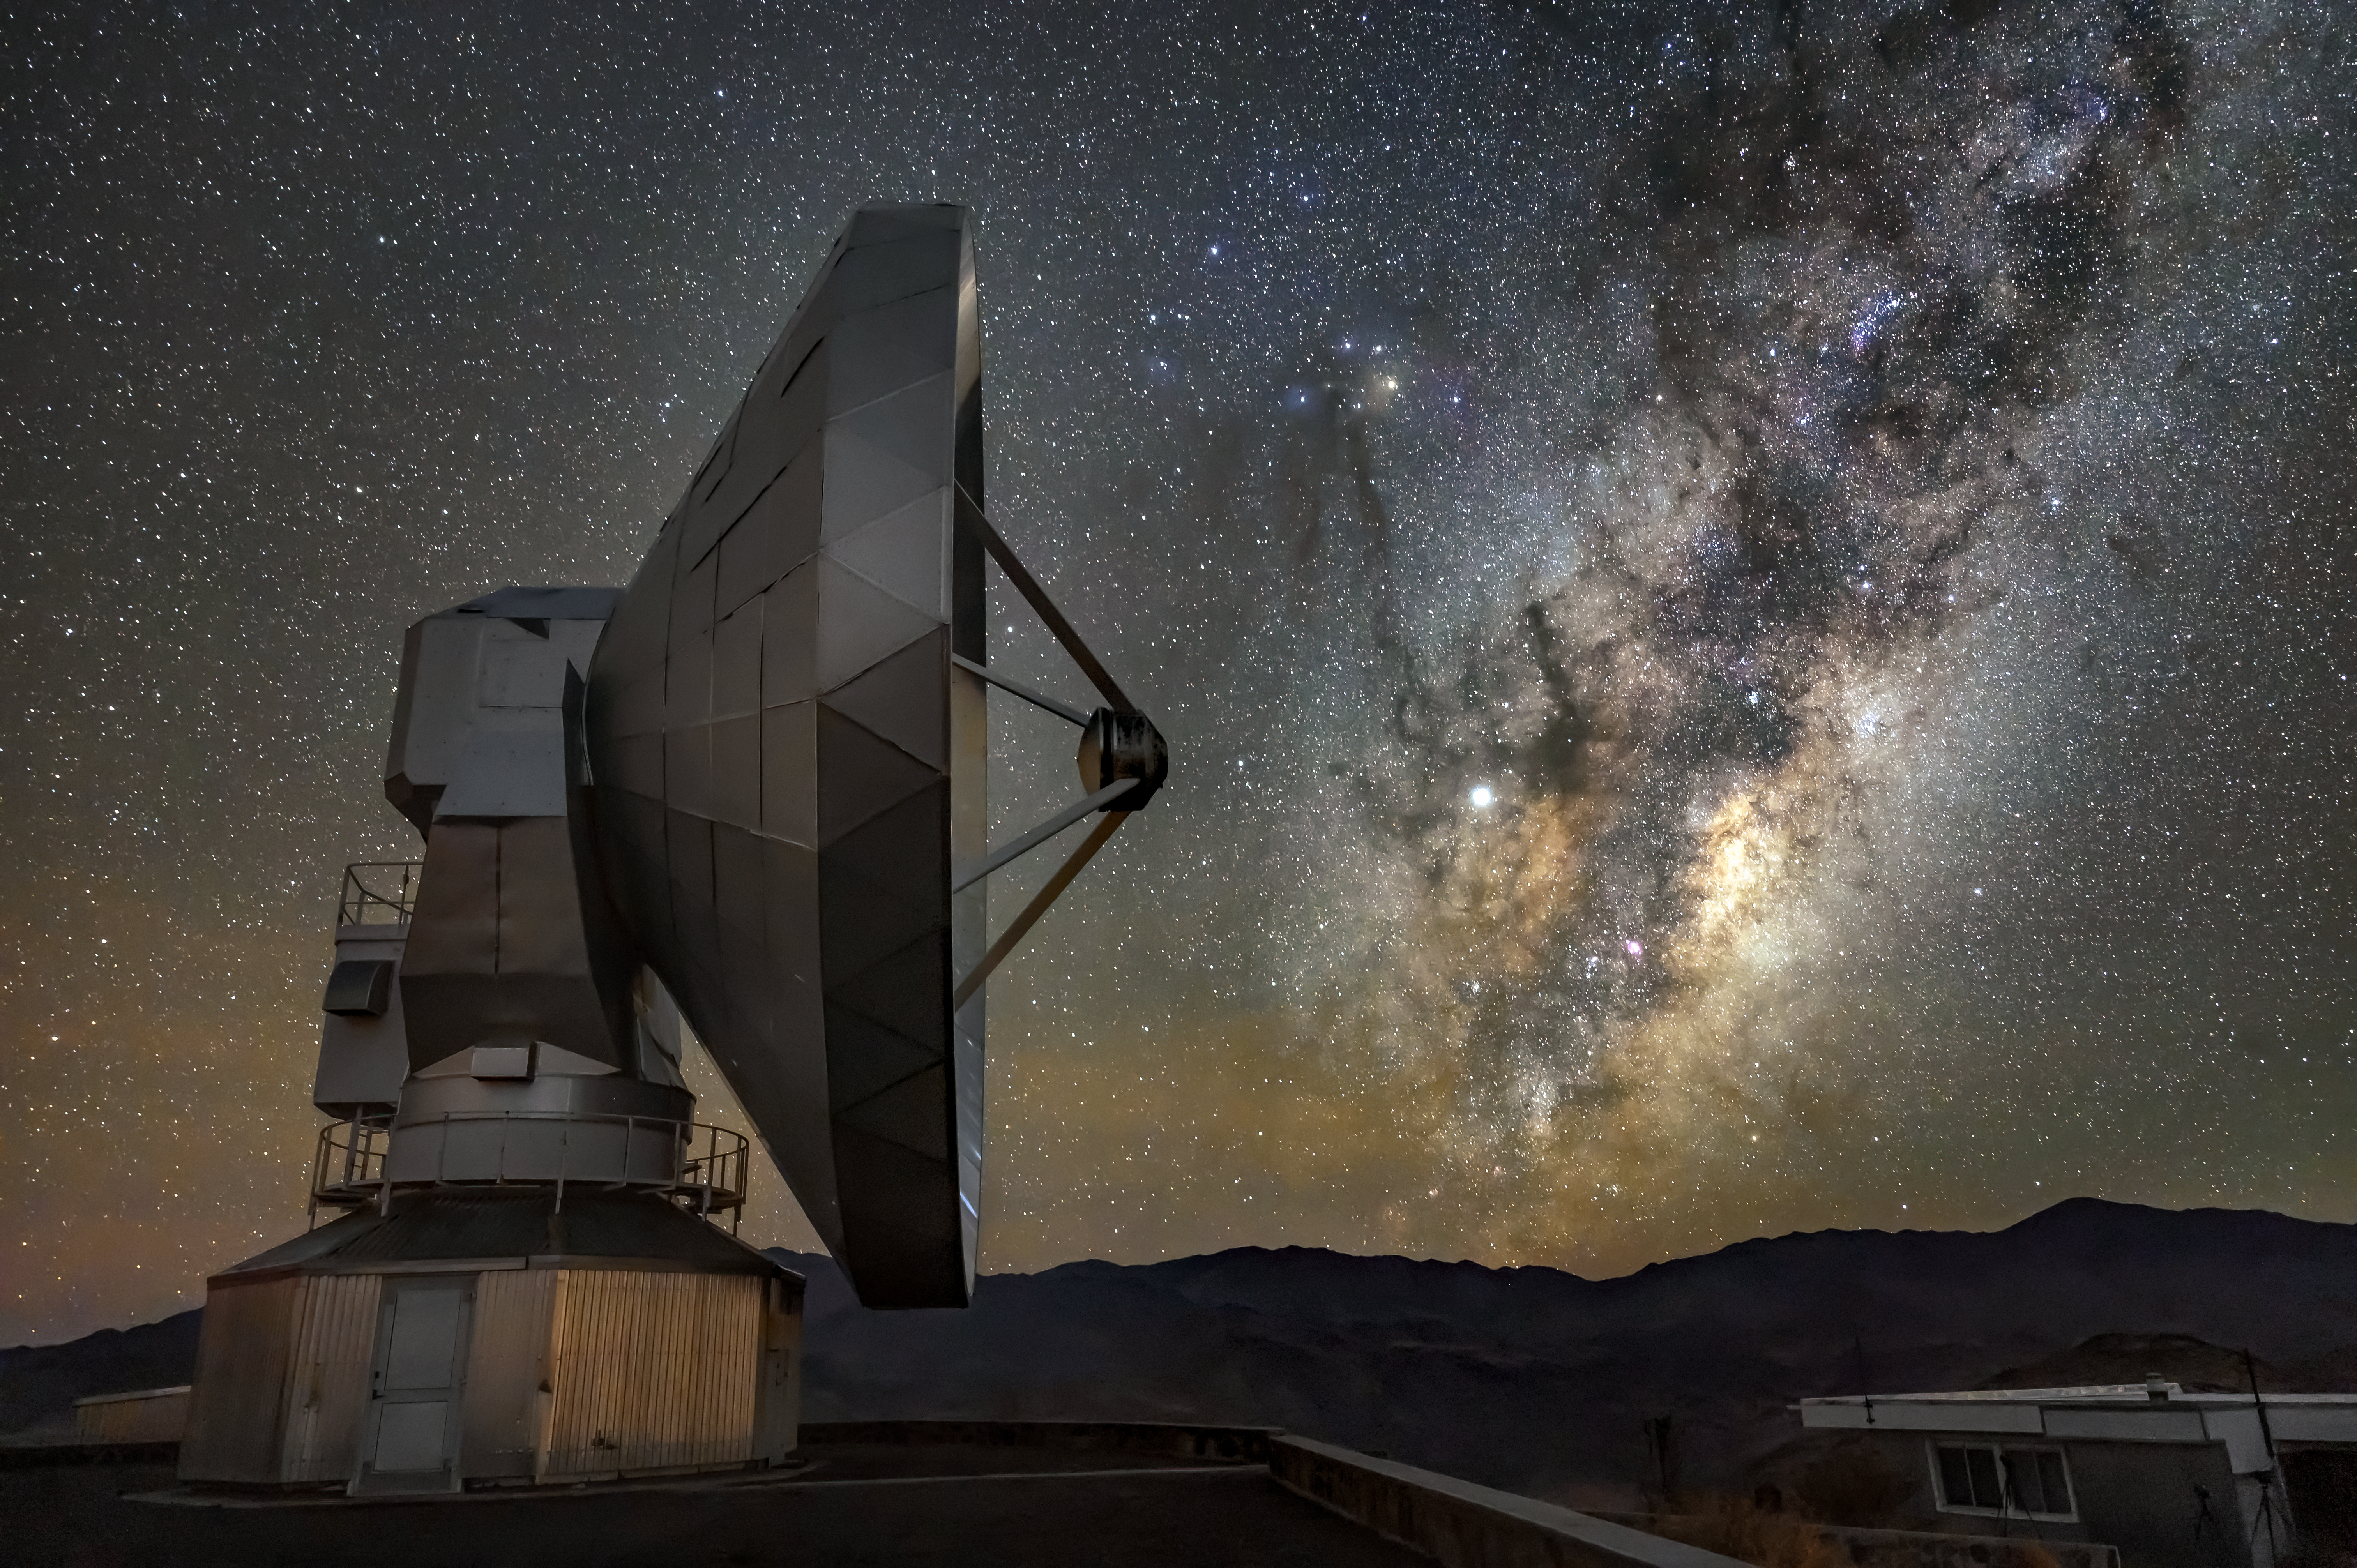

Almost touching

This Picture of the Week shows a beautiful meeting between the Swedish–ESO Submillimetre Telescope (SEST) and the Milky Way, apparently almost touching each other. This shot was taken at ESO’s La Silla Observatory, located on the outskirts of the Chilean Atacama Desert, at an altitude of 2400 metres.

Light and darkness shape the Milky Way as it stretches across the night sky. The dark patches are dust clouds blocking the light behind them, coming from millions of stars in the central region of our galaxy.

SEST was built on behalf of the Swedish Natural Science Research Council (NFR) and ESO in 1987. It is a 15-m radio telescope, and it was the only large sub-millimetre telescope in the southern hemisphere at the time of first light. In 2003, the telescope was decommissioned as it was superseded by the Atacama Pathfinder EXperiment telescope (APEX) and the Atacama Large Millimeter/submillimeter Array (ALMA) further north in Chile. Over the years SEST has observed a wide range of astronomical objects, from comets to stellar nurseries and galaxies.

Credit: ESO/A. Ghizzi Panizza (www.albertoghizzipanizza.com)